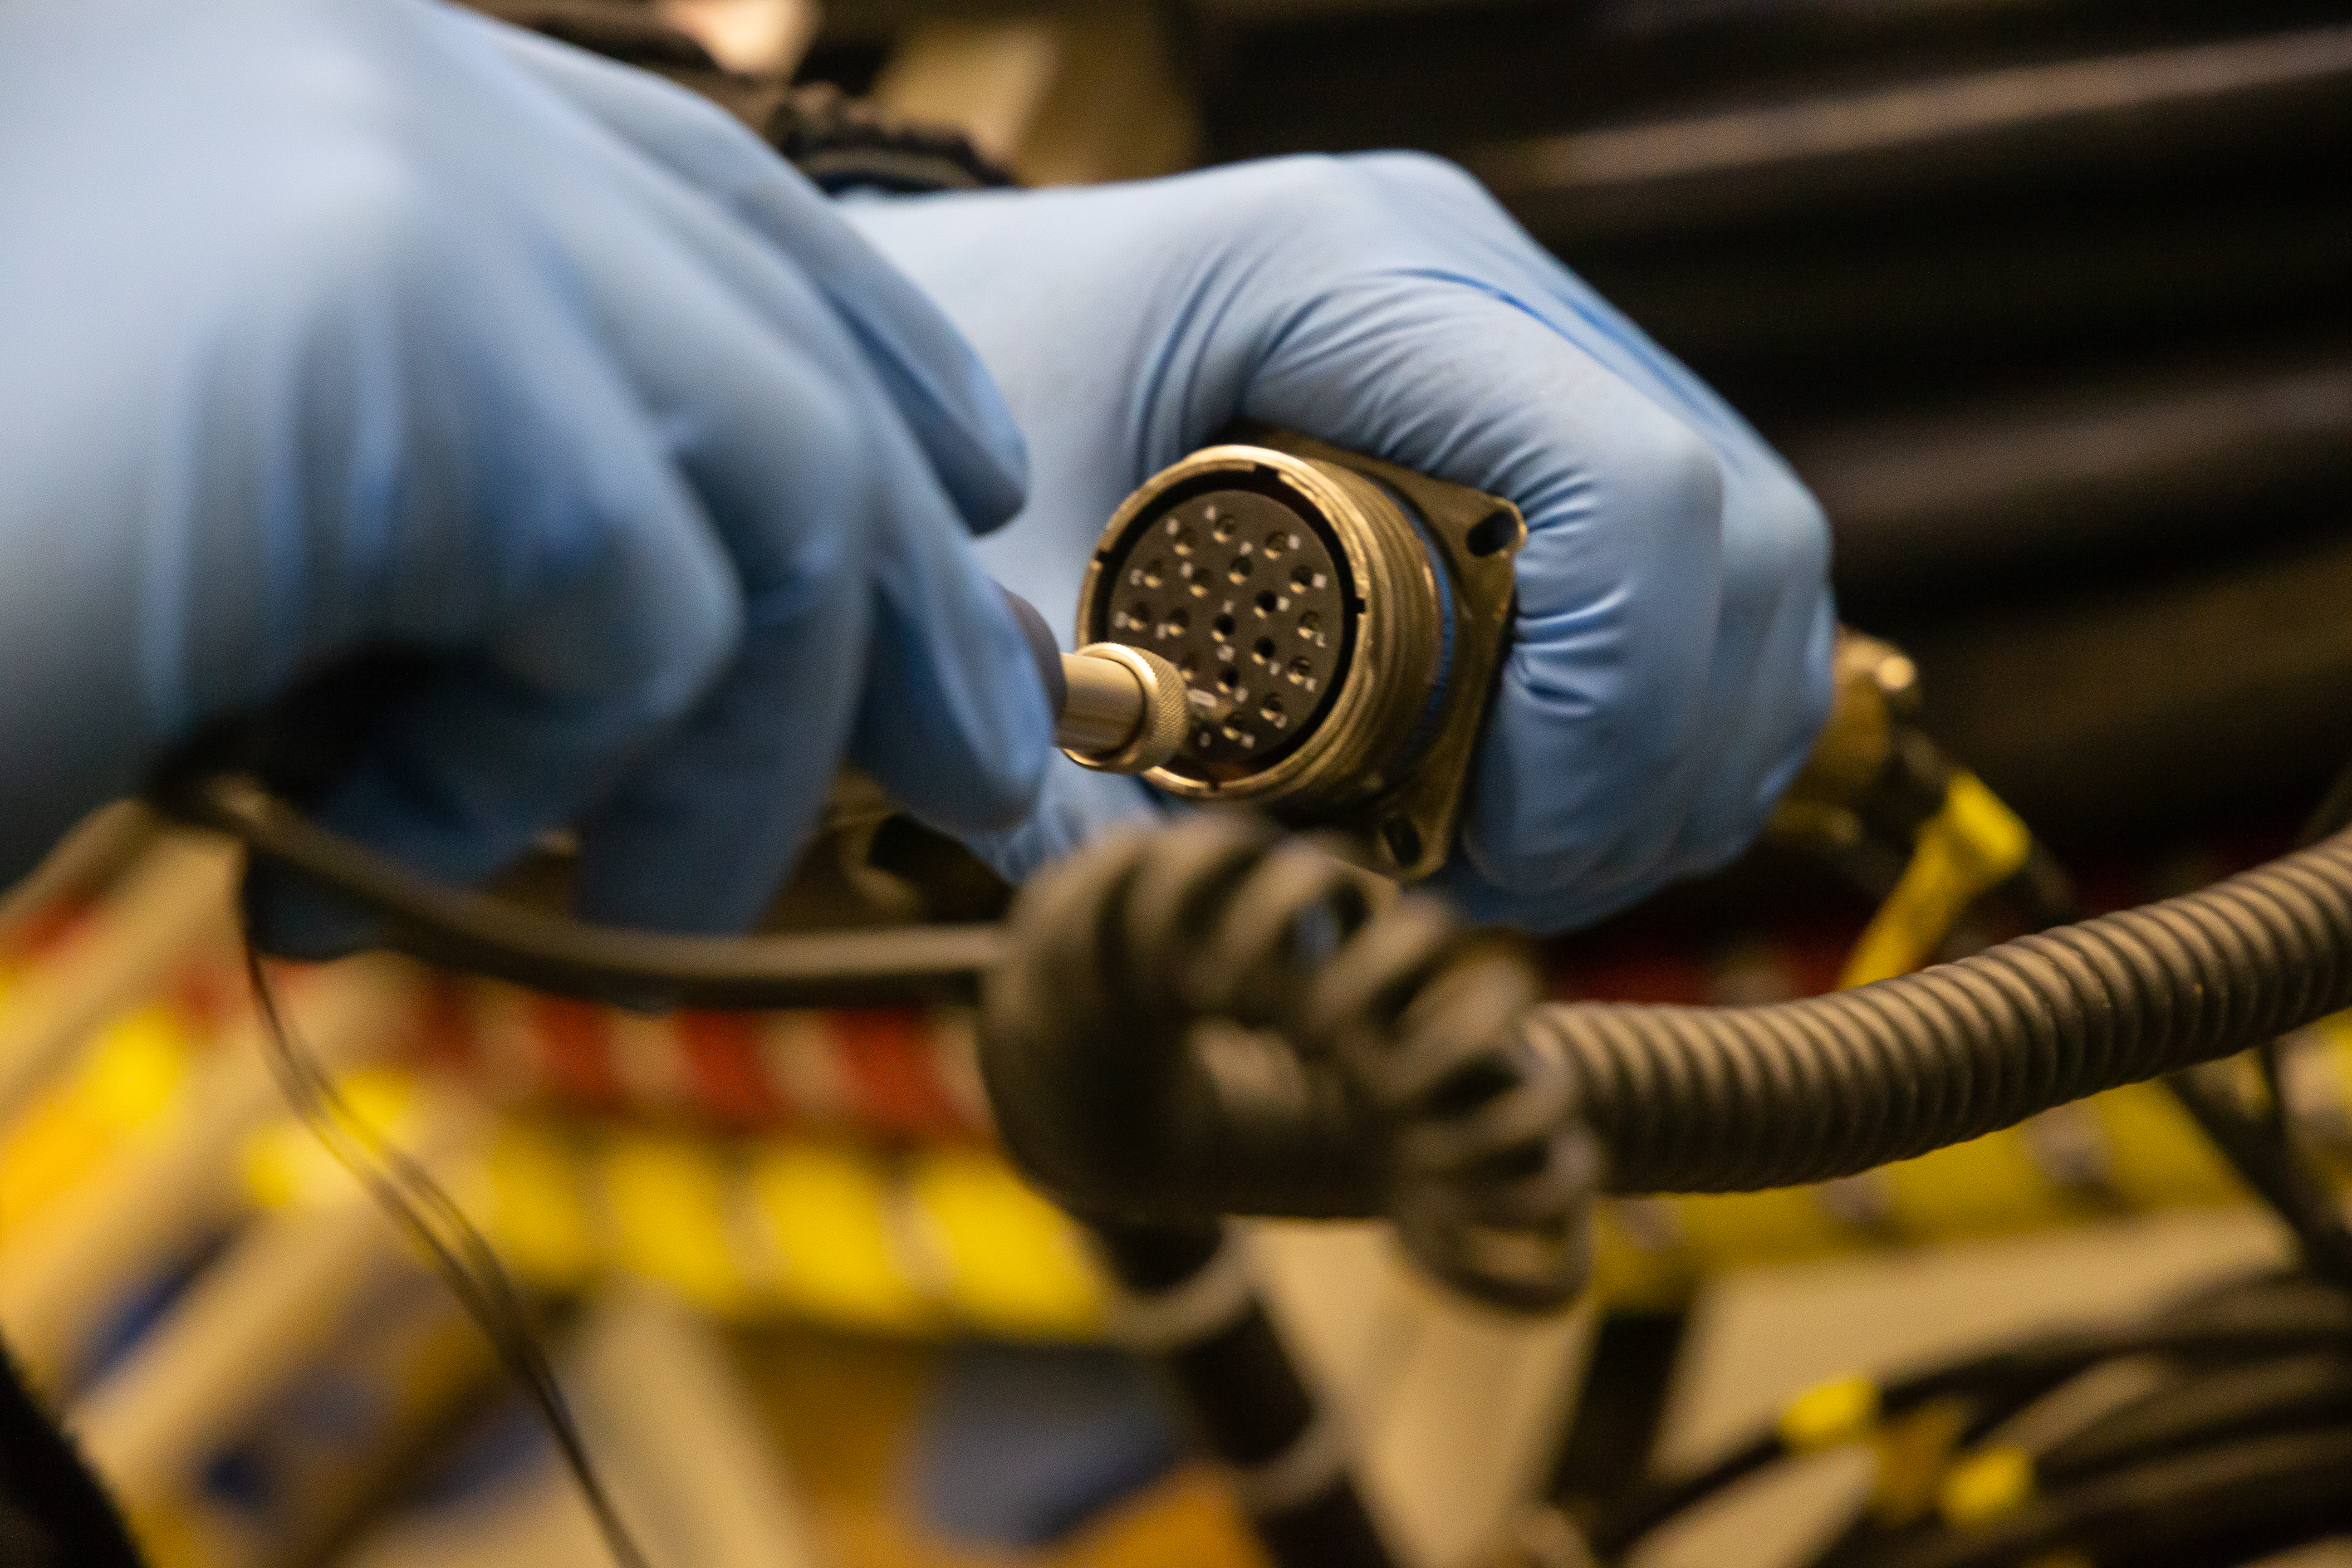

Gemini Observatory telescope shutdown

Gemini Observatory telescope shutdown.

Credit: International Gemini Observatory/NOIRLab/NSF/AURA/M. Paredes